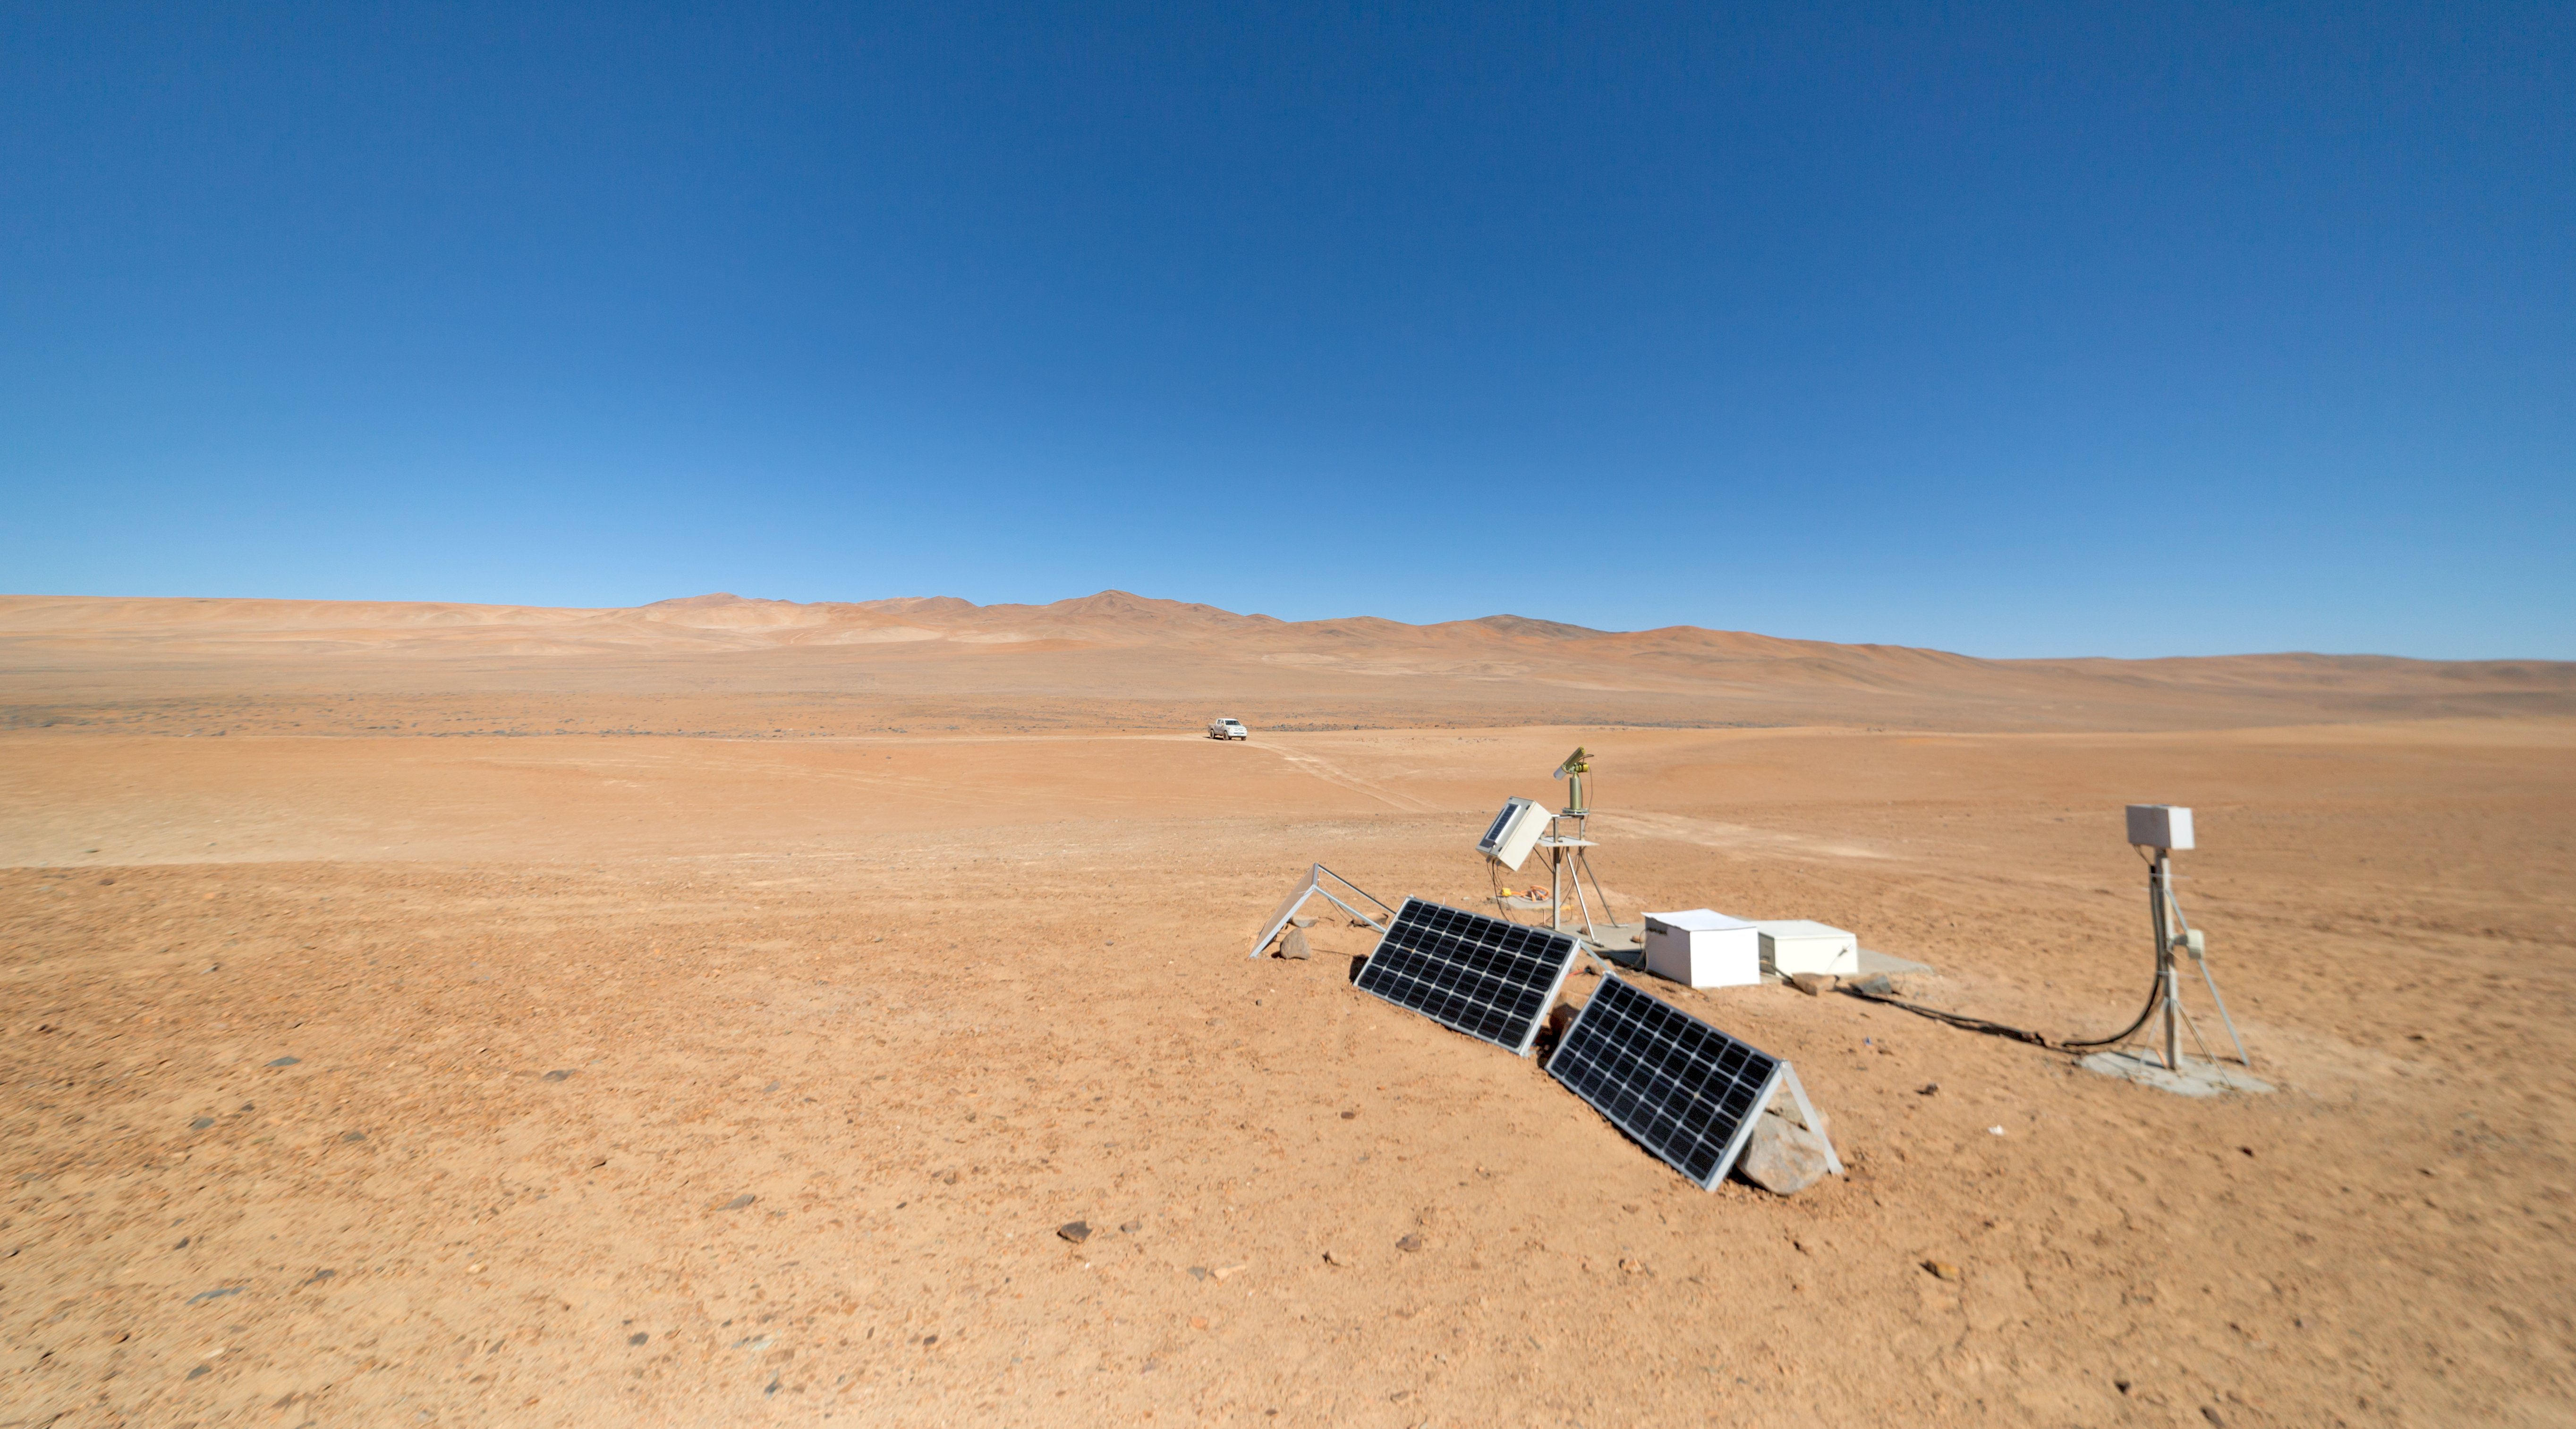

Watching Earth and sky

The Cherenkov Telescope Array will have its southern hemisphere site at ESO's Paranal Observatory in the Atamaca Desert. The site already houses the ASC Complex: an all-sky camera (ASC), a seismometer and a Sun and Moon photometer.

Credit: ESO/P. Horálek